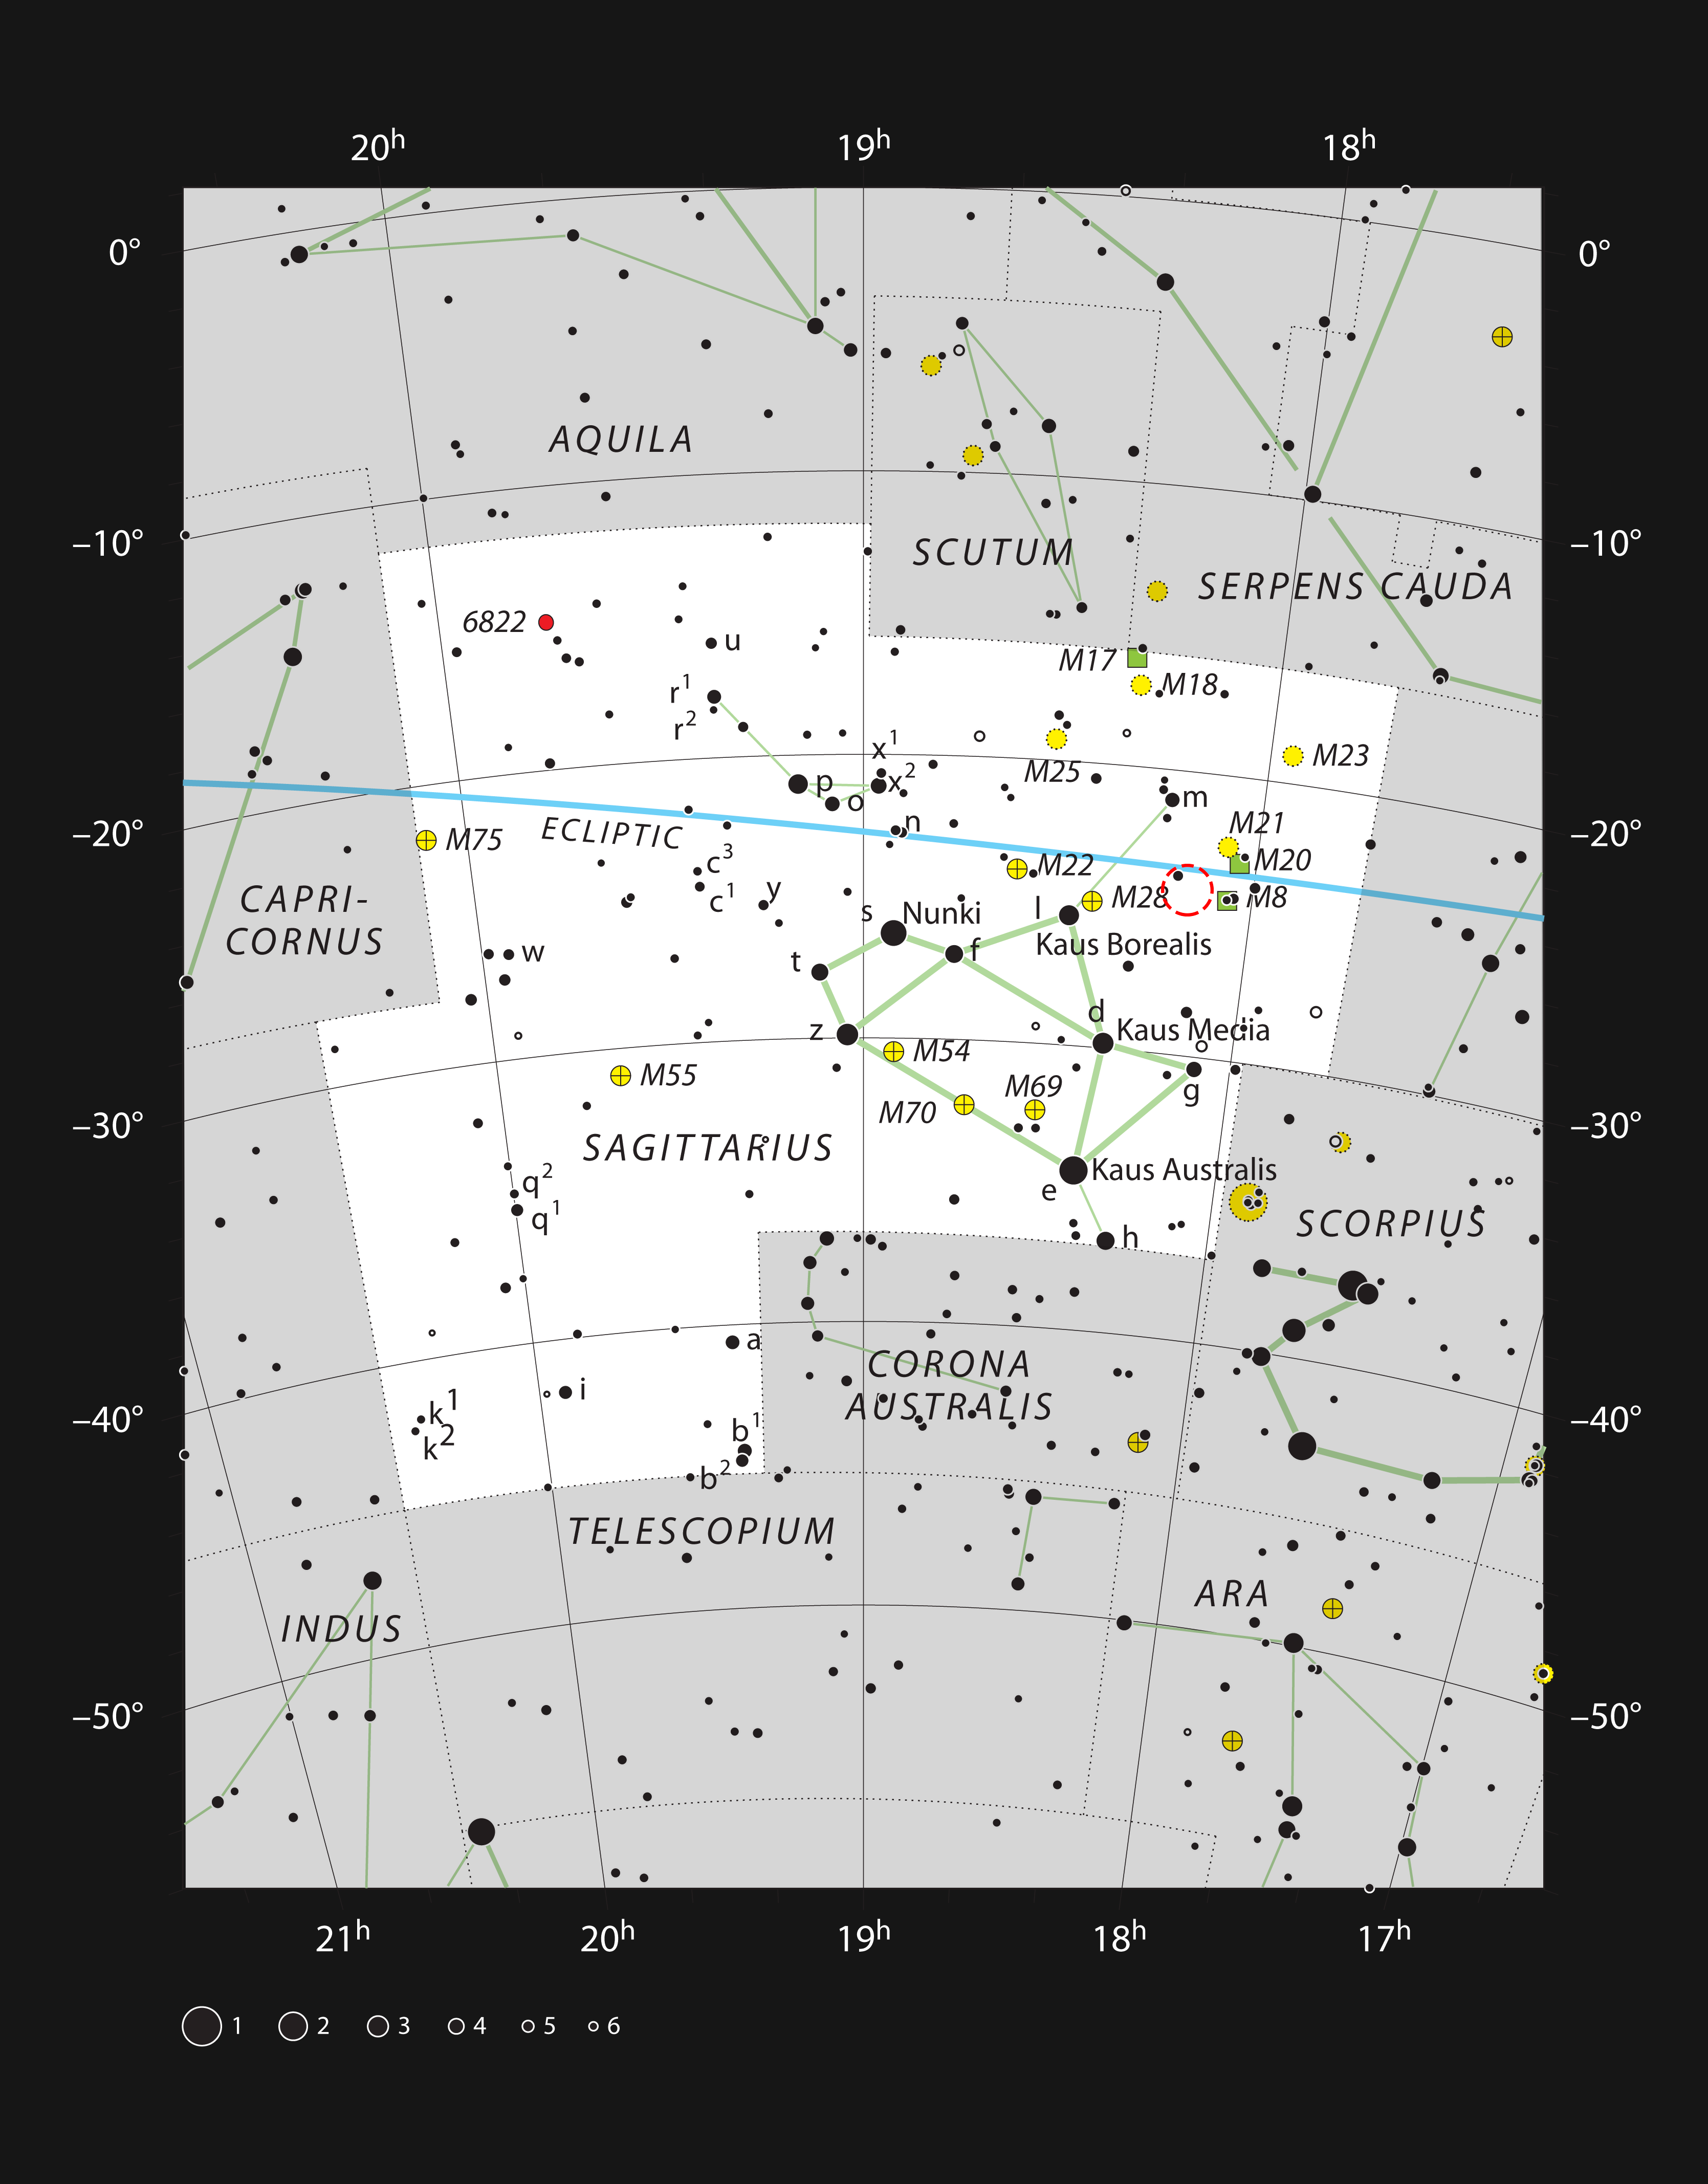

The star formation region NGC 6559 in the constellation of Sagittarius

This chart shows the location of the glowing clouds of the star formation region NGC 6559 in the constellation of Sagittarius (The Archer). All the stars visible with the unaided eye on a clear and dark night are shown and NGC 6559 is marked with a red circle. It is a small part of a rich region of star formation and glowing clouds.

Credit: ESO, IAU and Sky & Telescope